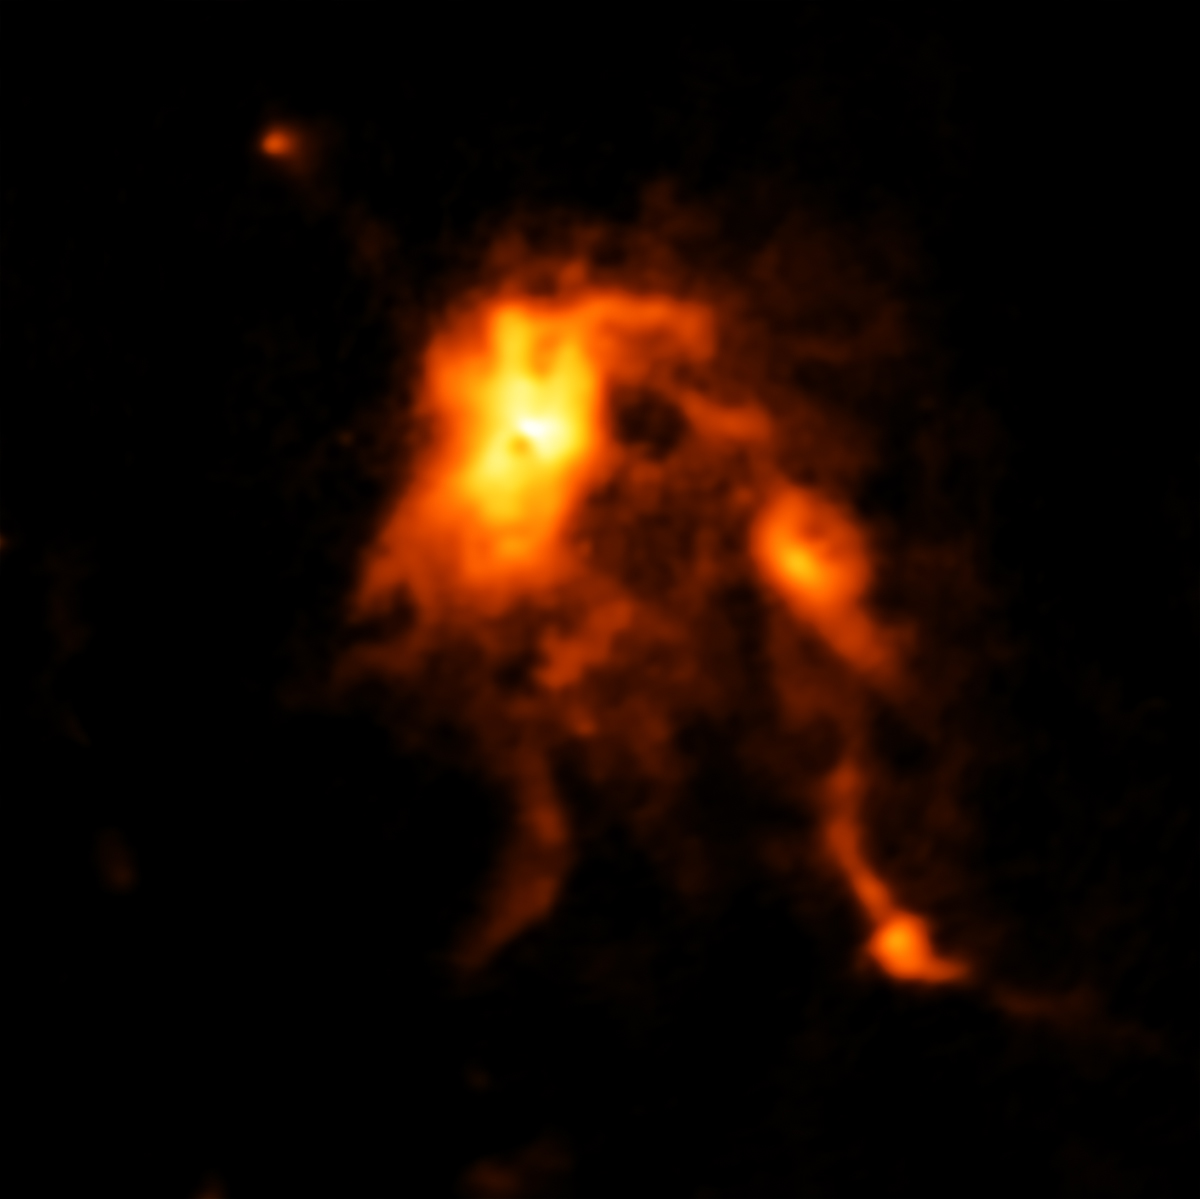

ALMA Image of the Glowing Dust Inside NGC 6334I

ALMA image of the glowing dust inside NGC 6334I, a protocluster containing an infant star that is undergoing an intense growth spurt, likely triggered by an avalanche of gas falling onto its surface.

Credit: ALMA (ESO/NAOJ/NRAO); C. Brogan, B. Saxton (NRAO/AUI/NSF)